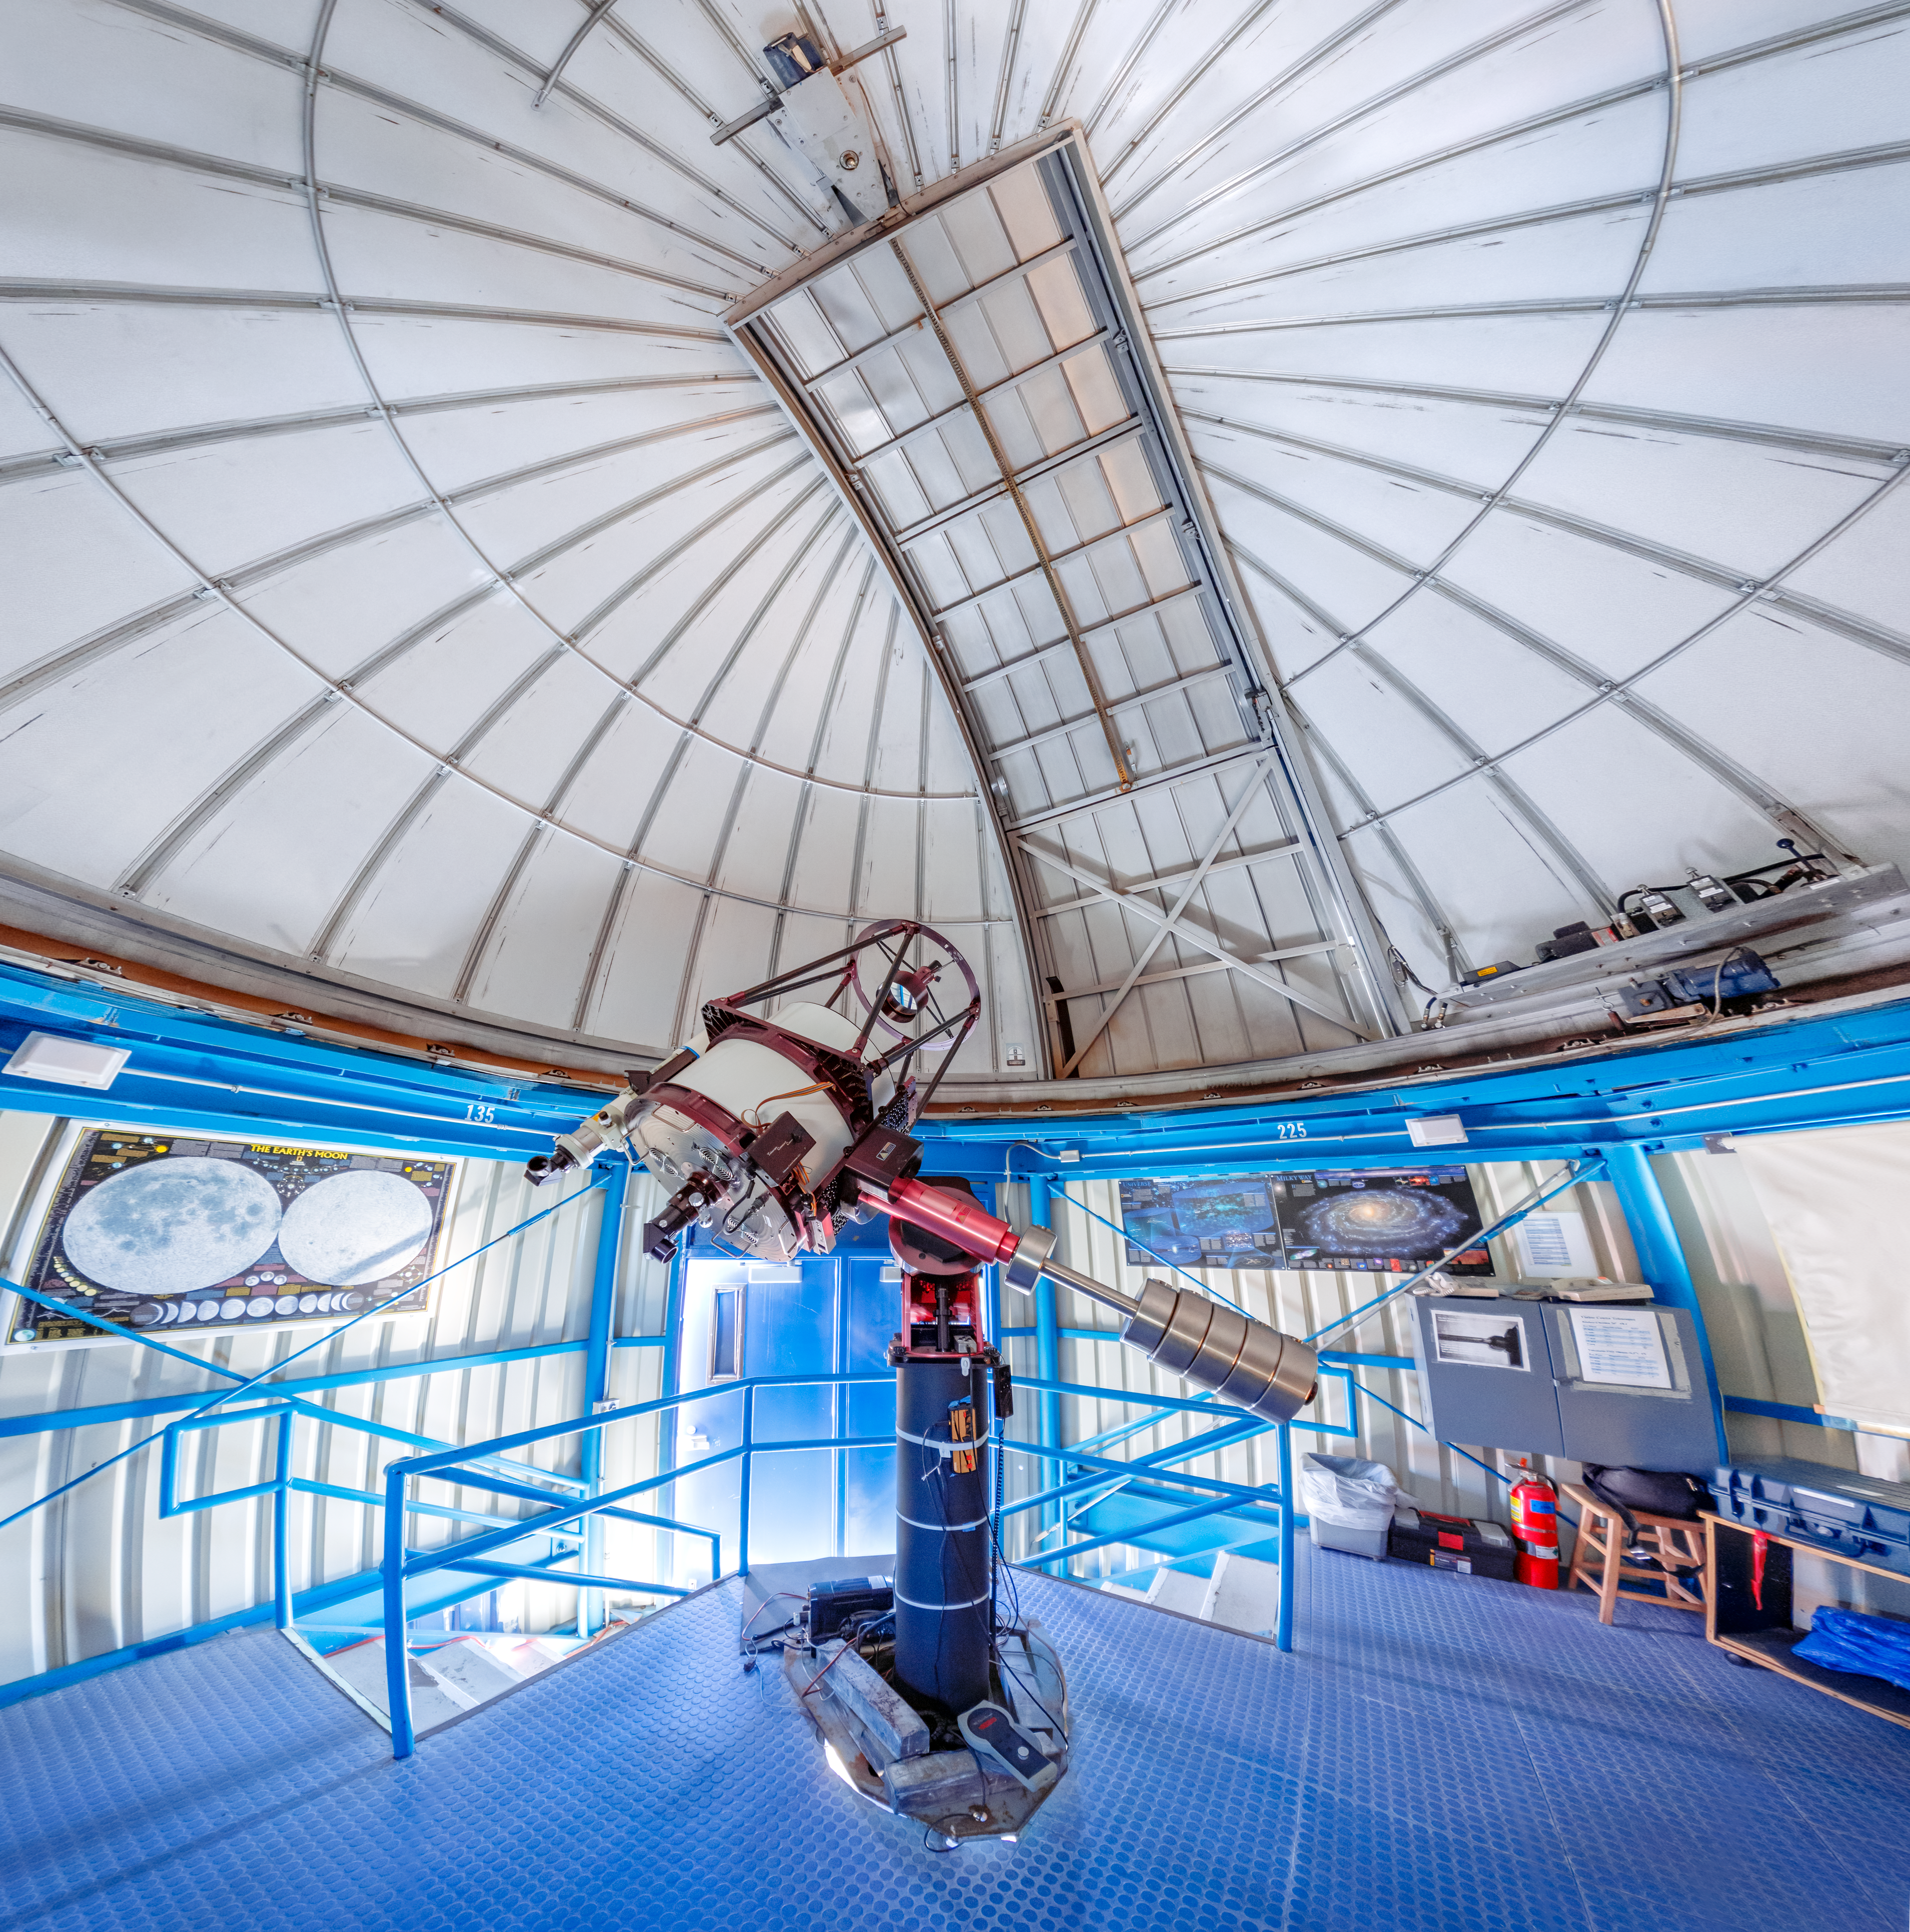

Visitor Center 0.6-meter Shreve Telescope Interior Panorama

A panoramic shot inside the Visitor Center 0.6-meter Shreve Telescope Dome when it housed the 0.5-meter Telescope on Kitt Peak National Observatory in Arizona.

Credit: KPNO/NOIRLab/NSF/AURA/T. Slovinský